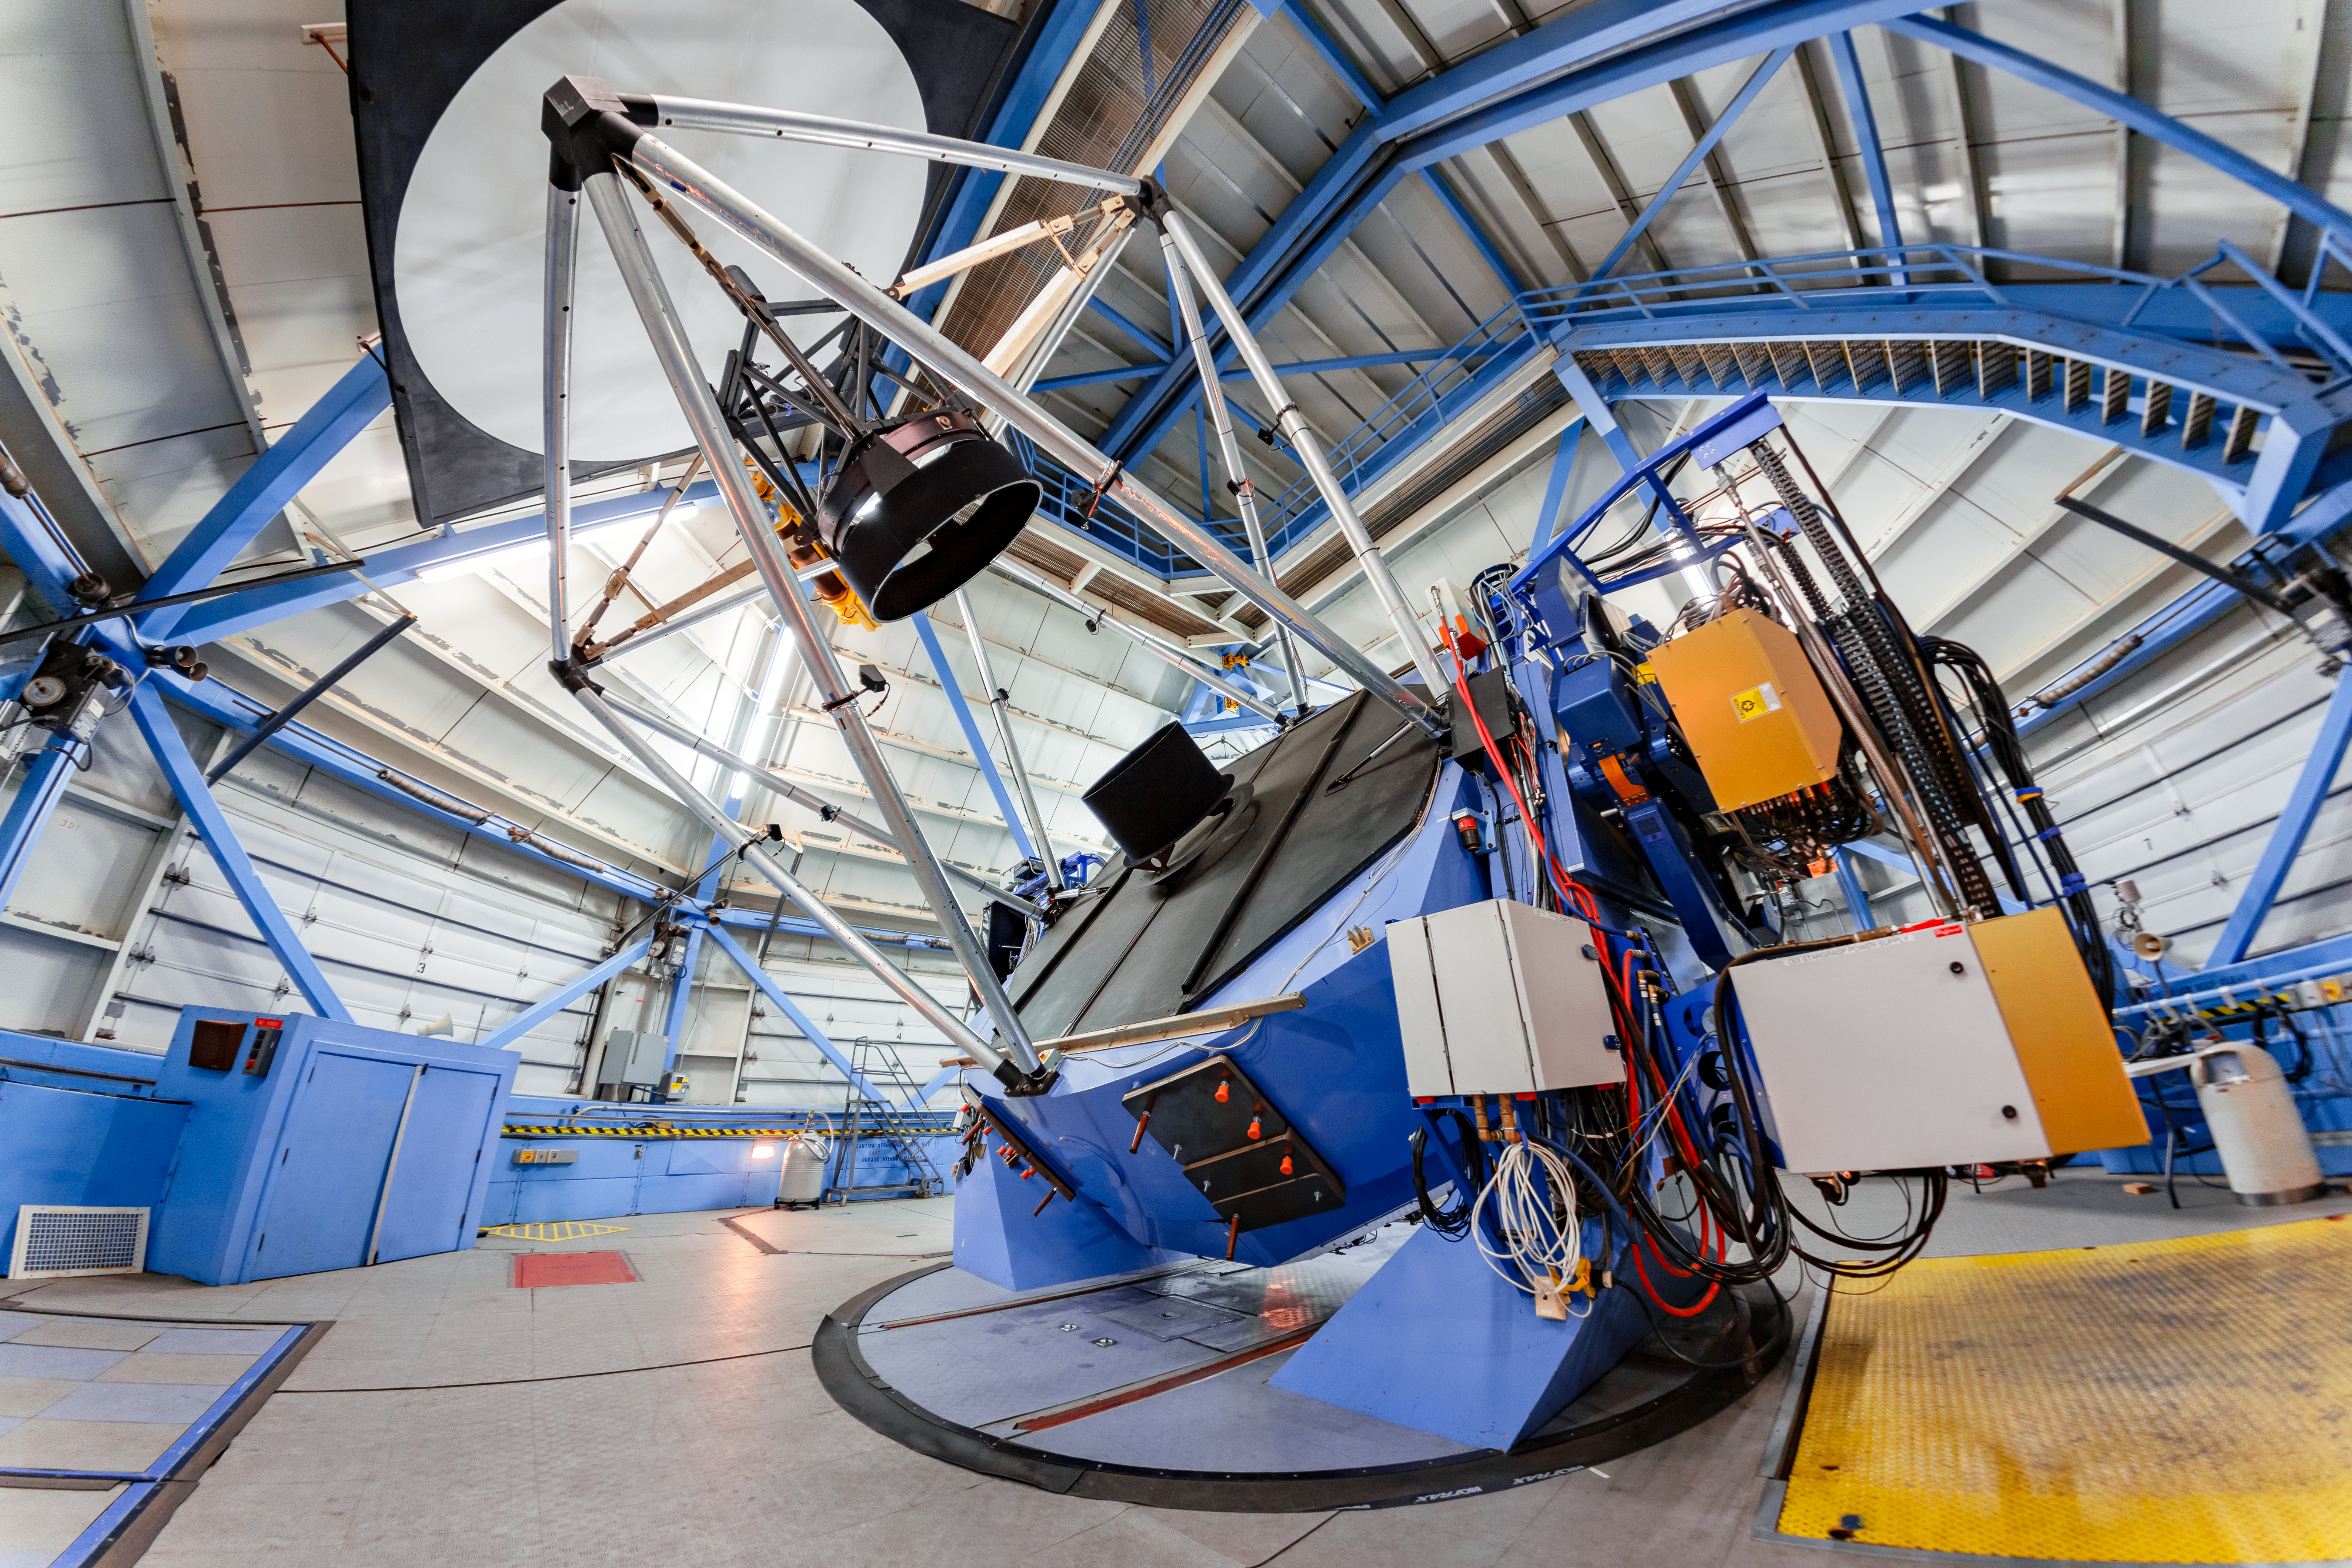

WIYN 3.5-meter Telescope Interior

The interior of the WIYN 3.5-meter Telescope on Kitt Peak National Observatory in Arizona.

Credit: KPNO/NOIRLab/NSF/AURA/T. Slovinský